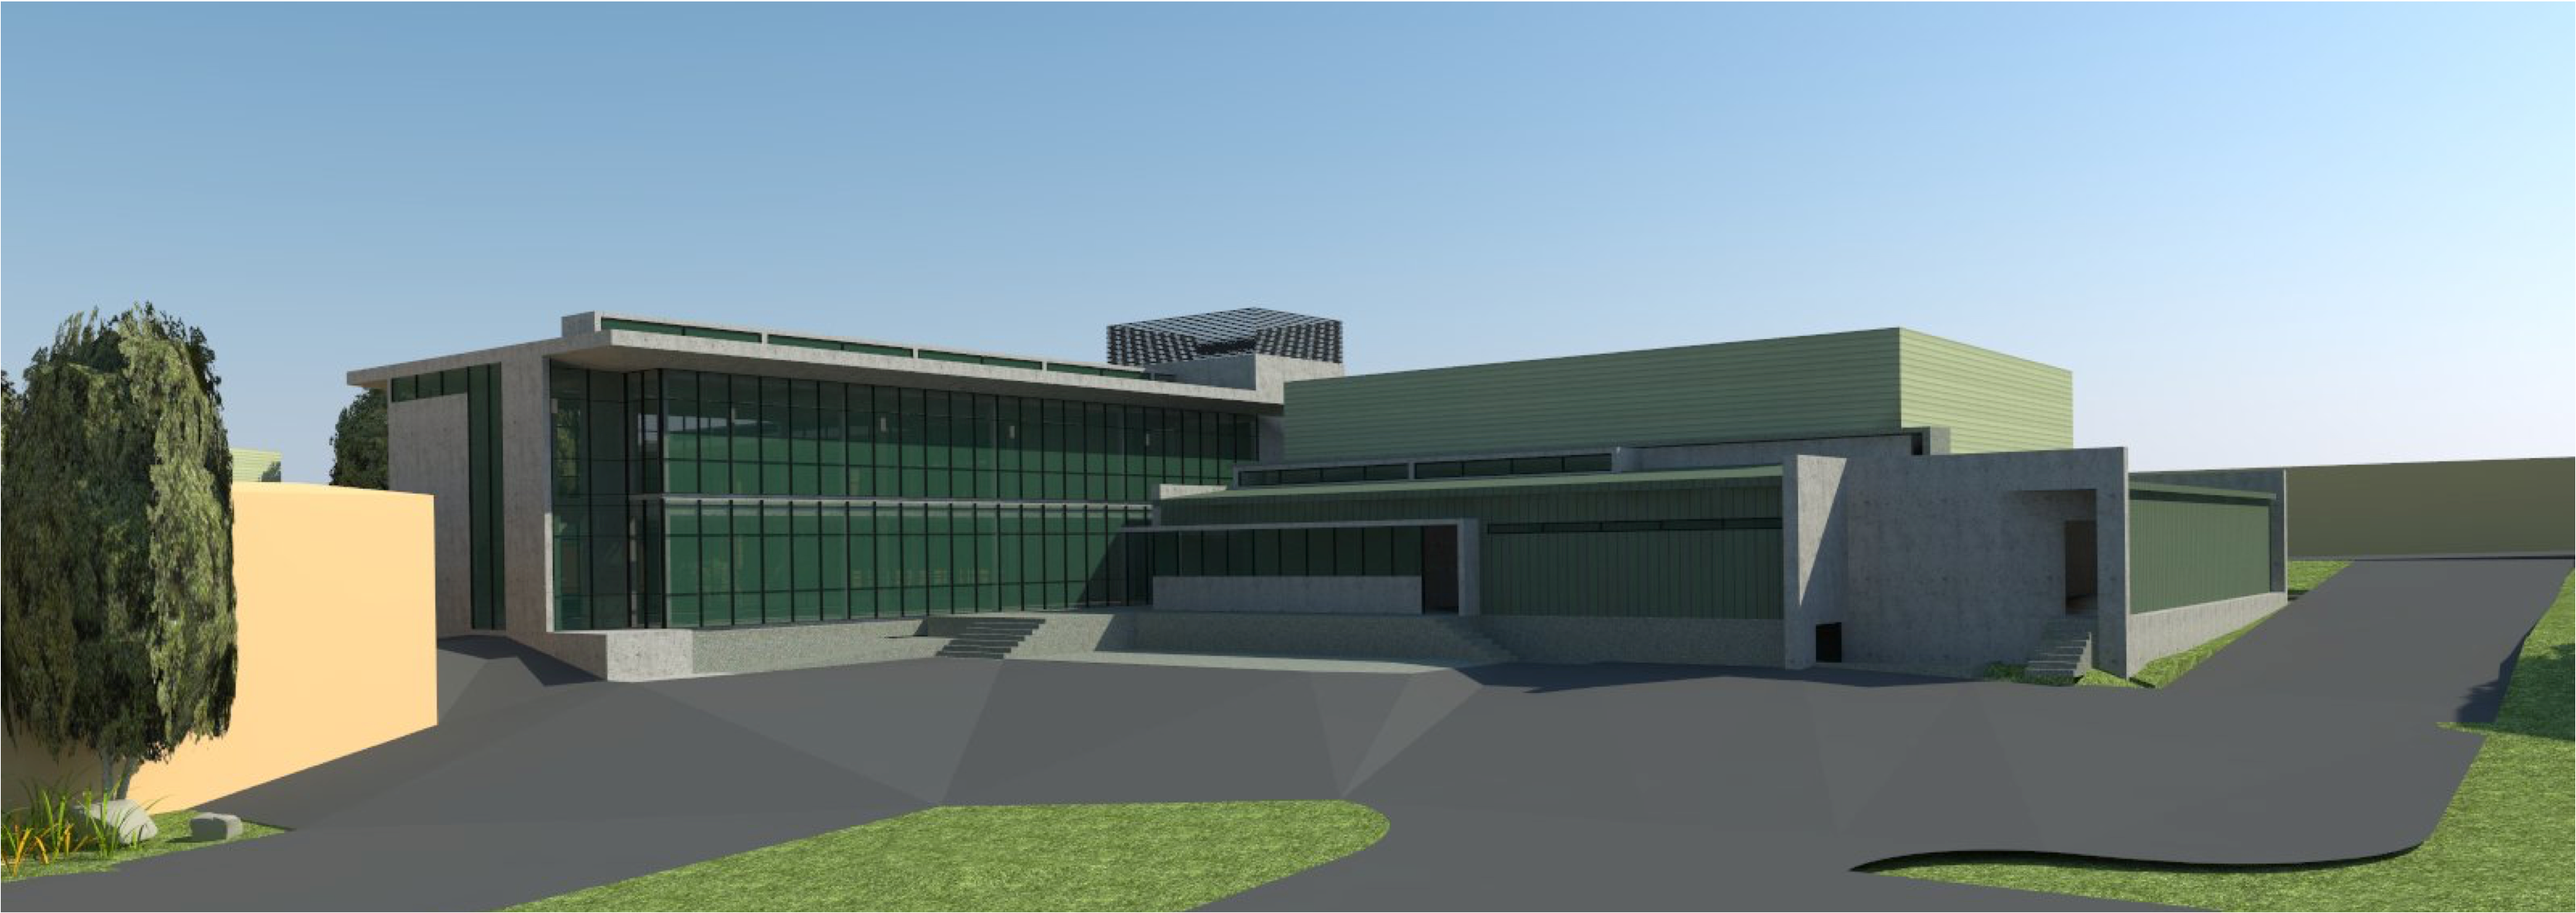

rubin-160927-3

The expansion and modification of the observatory Base Facility in La Serena, Chile will serve the local support requirements of the Large Synoptic Survey Telescope (LSST) as well as the expansion and renovation objectives of the Association of Universities for Research in Astronomy (AURA) and the National Optical Astronomy Observatory – South (NOAO-S). The Base Facility Addition and Modification Project (Base Facility) is being designed by Andes Arquitectos under an architectural-engineering (AE) services contract initiated in September, 2015. The Base Facility design includes site preparation work, renovation of existing buildings, construction of a new office addition contiguous with the existing facility and construction of a new separate data center building.

Credit: NOIRLab